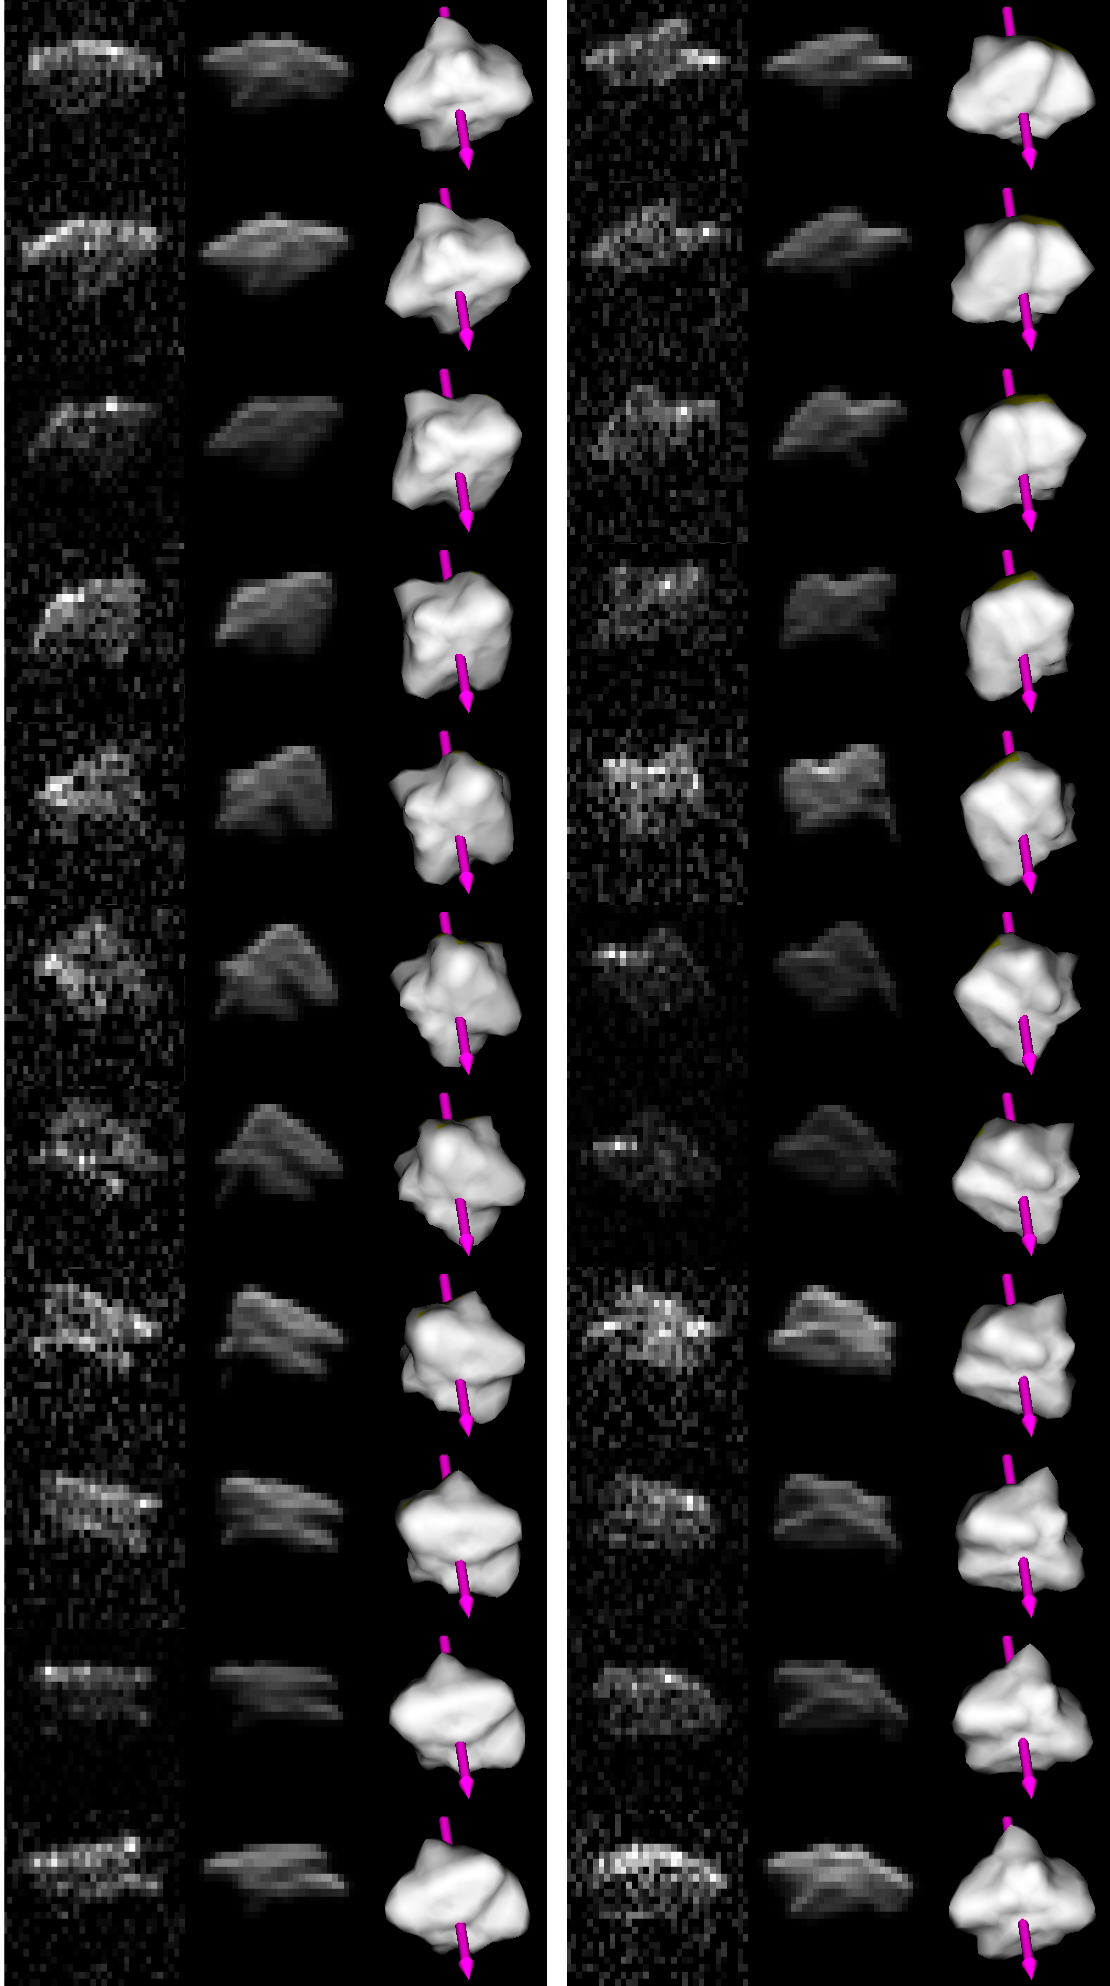

Radar images of 2000 PH5

Radar images obtained at the Arecibo facility in Puerto Rico on July 28, 2004, covering one full rotation of asteroid 2000 PH5 (columns 1 and 4). Corresponding shape-model fits to the images are shown in columns 2 and 5. Columns 3 and 6 are detailed 3-D renderings of the shape model itself.

Credit: ESO